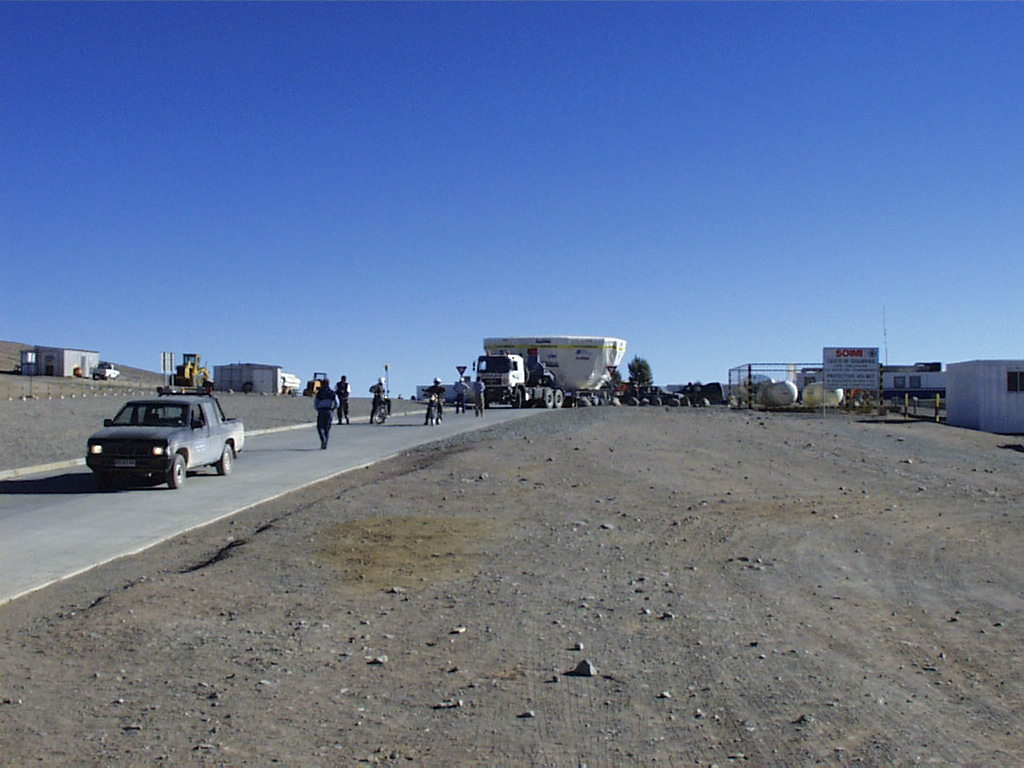

Second 8.2-m VLT mirror and its cell arrive at Paranal

The convoy with the heavy M1 Cell for the second VLT Unit Telescope (UT2) arrives at the gate of the Paranal Base Camp. (Photo obtained on August 23, 1998).

Credit: ESO